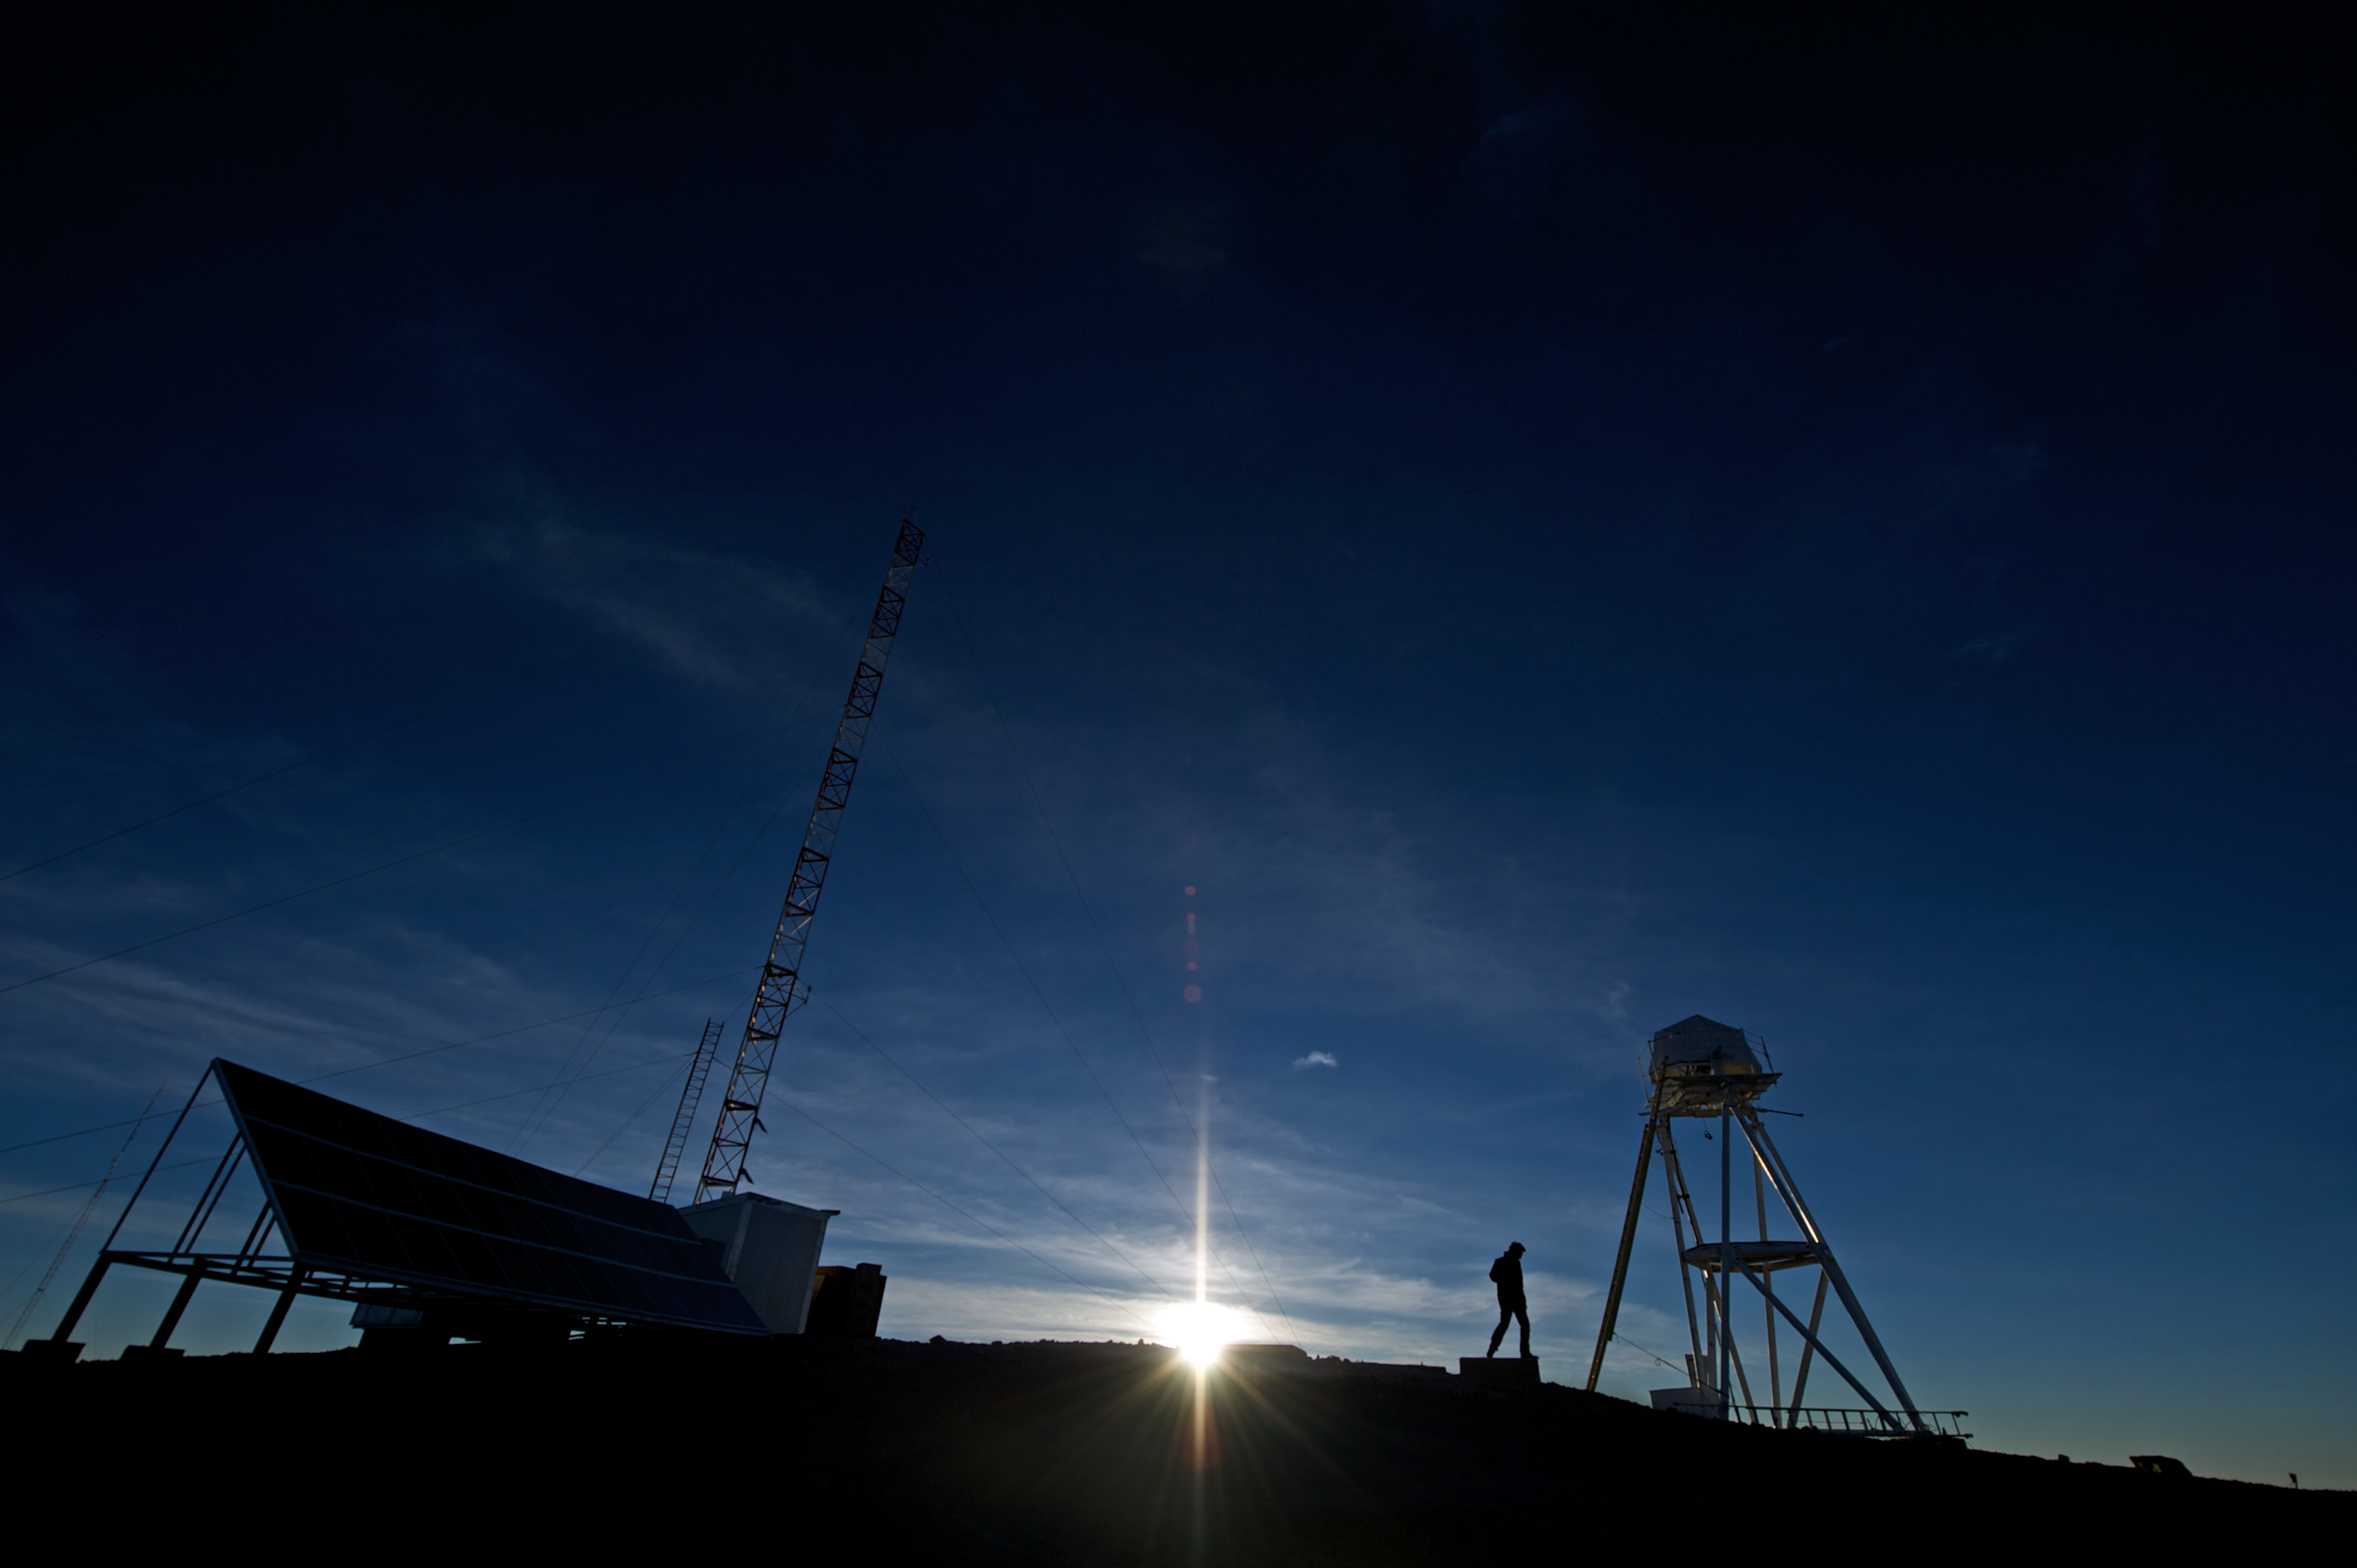

Cerro Armazones at sunset

This image shows sunset at Cerro Armazones, site of the future Extremely Large Telescope.

Credit: ESO